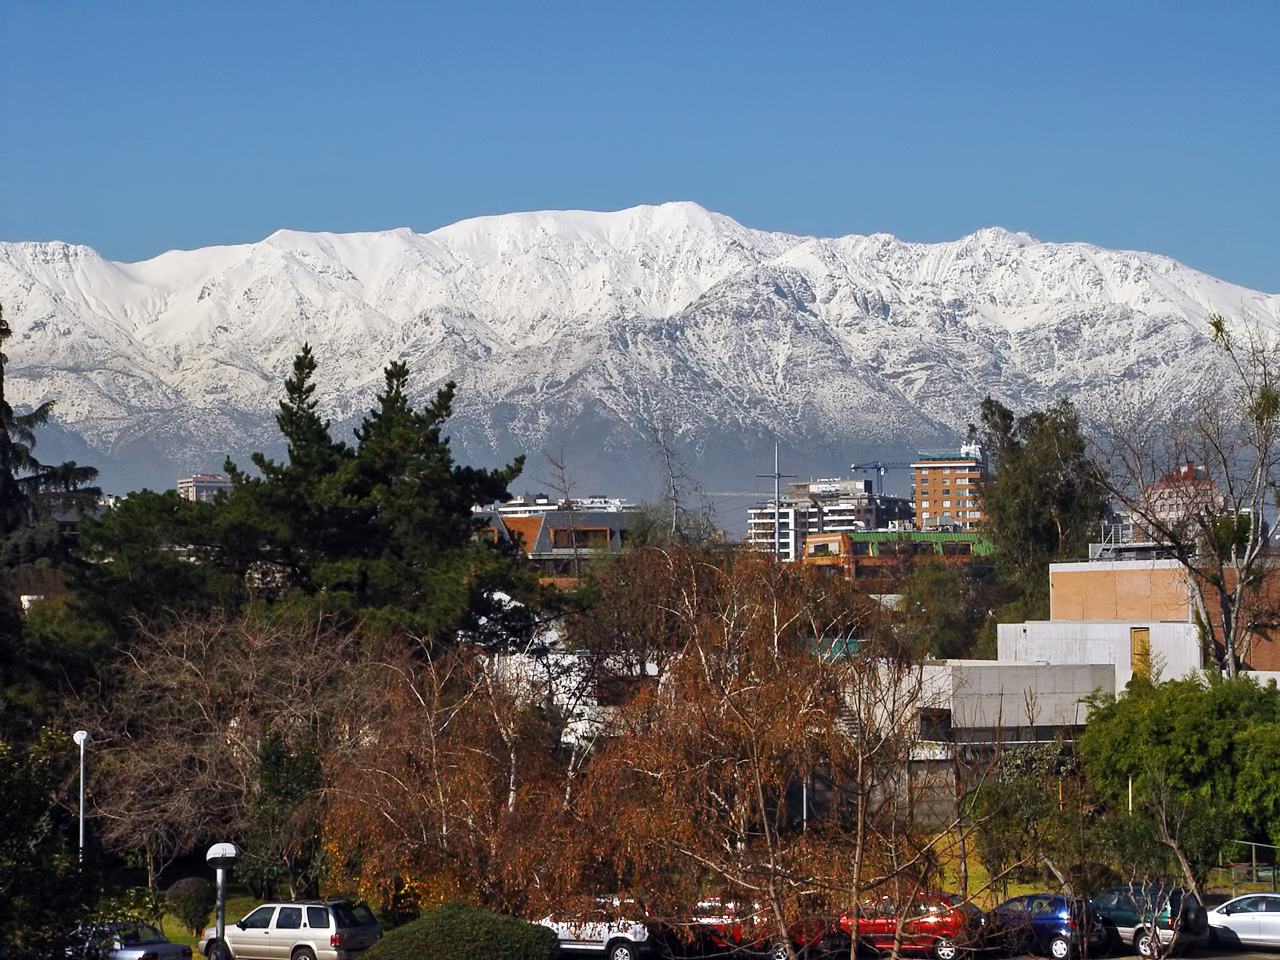

Santiago in winter

View of the snow-covered Andes taken from ESO’s premises in Vitacura, Santiago de Chile, in winter 2007.

Credit: ESO/A. Triat